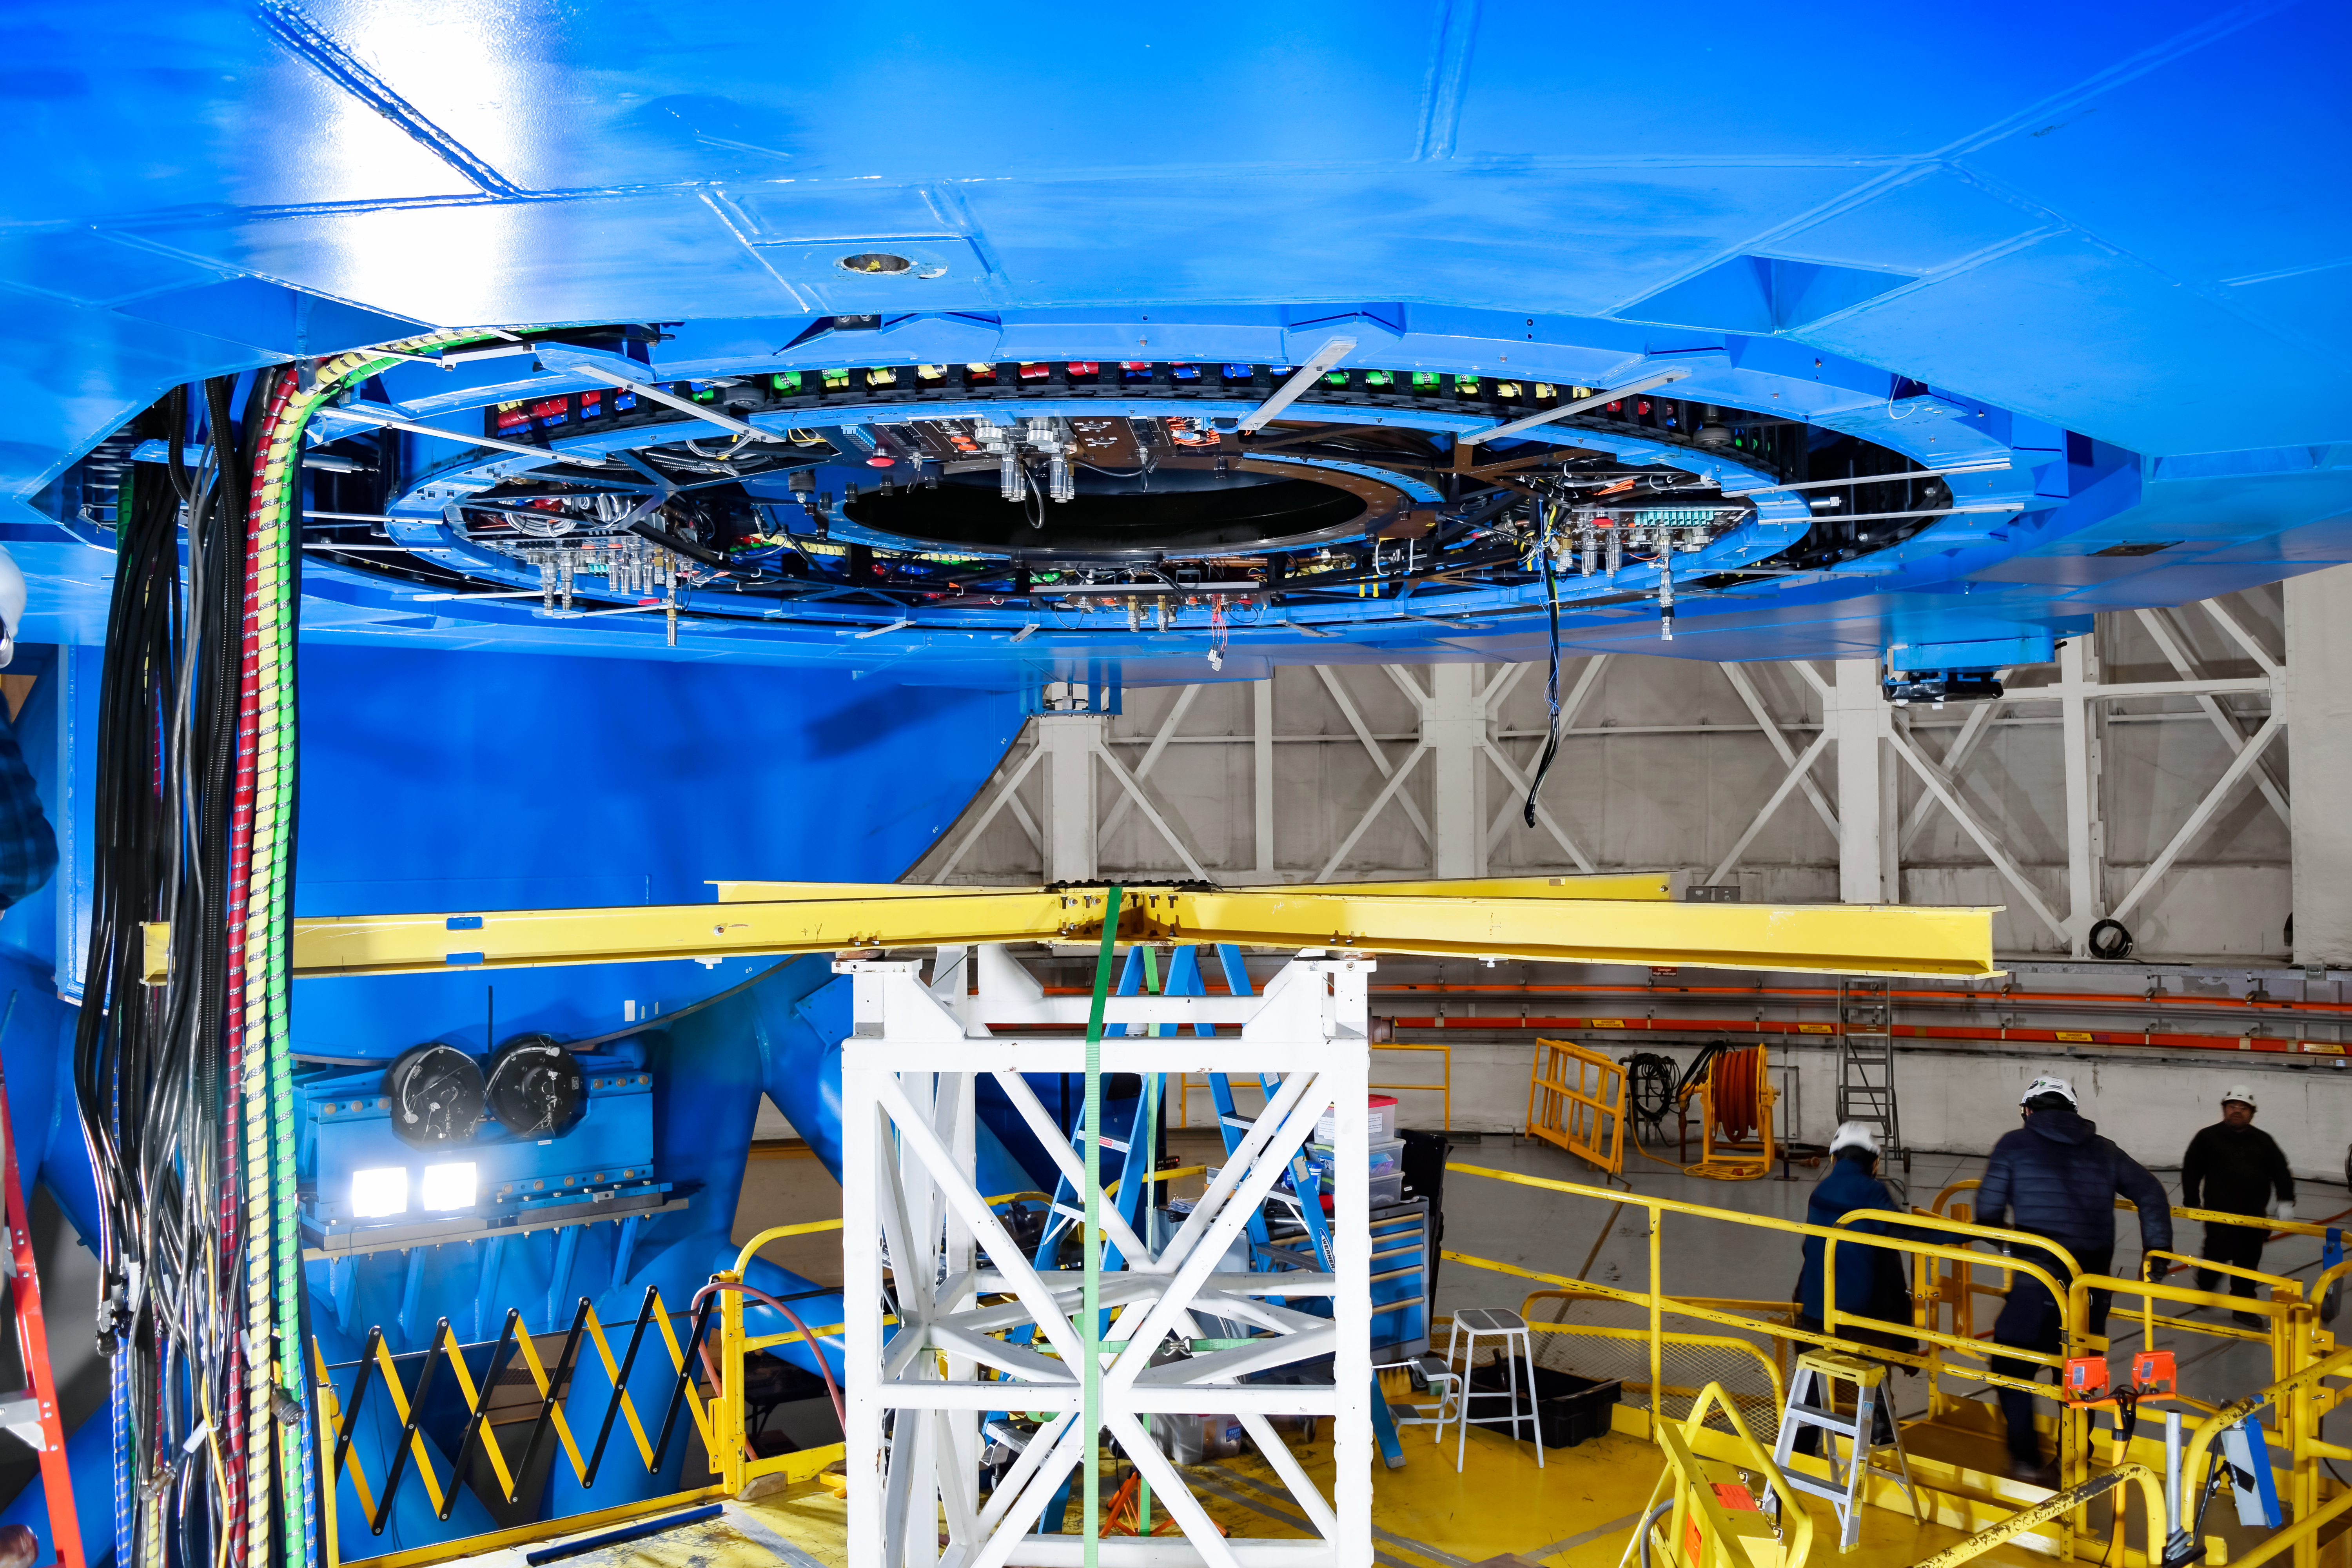

Shutdown on Gemini South

Replacing the Cassegrain rotator cable wrap on Gemini South.

Credit: NOIRLab/NSF/AURA